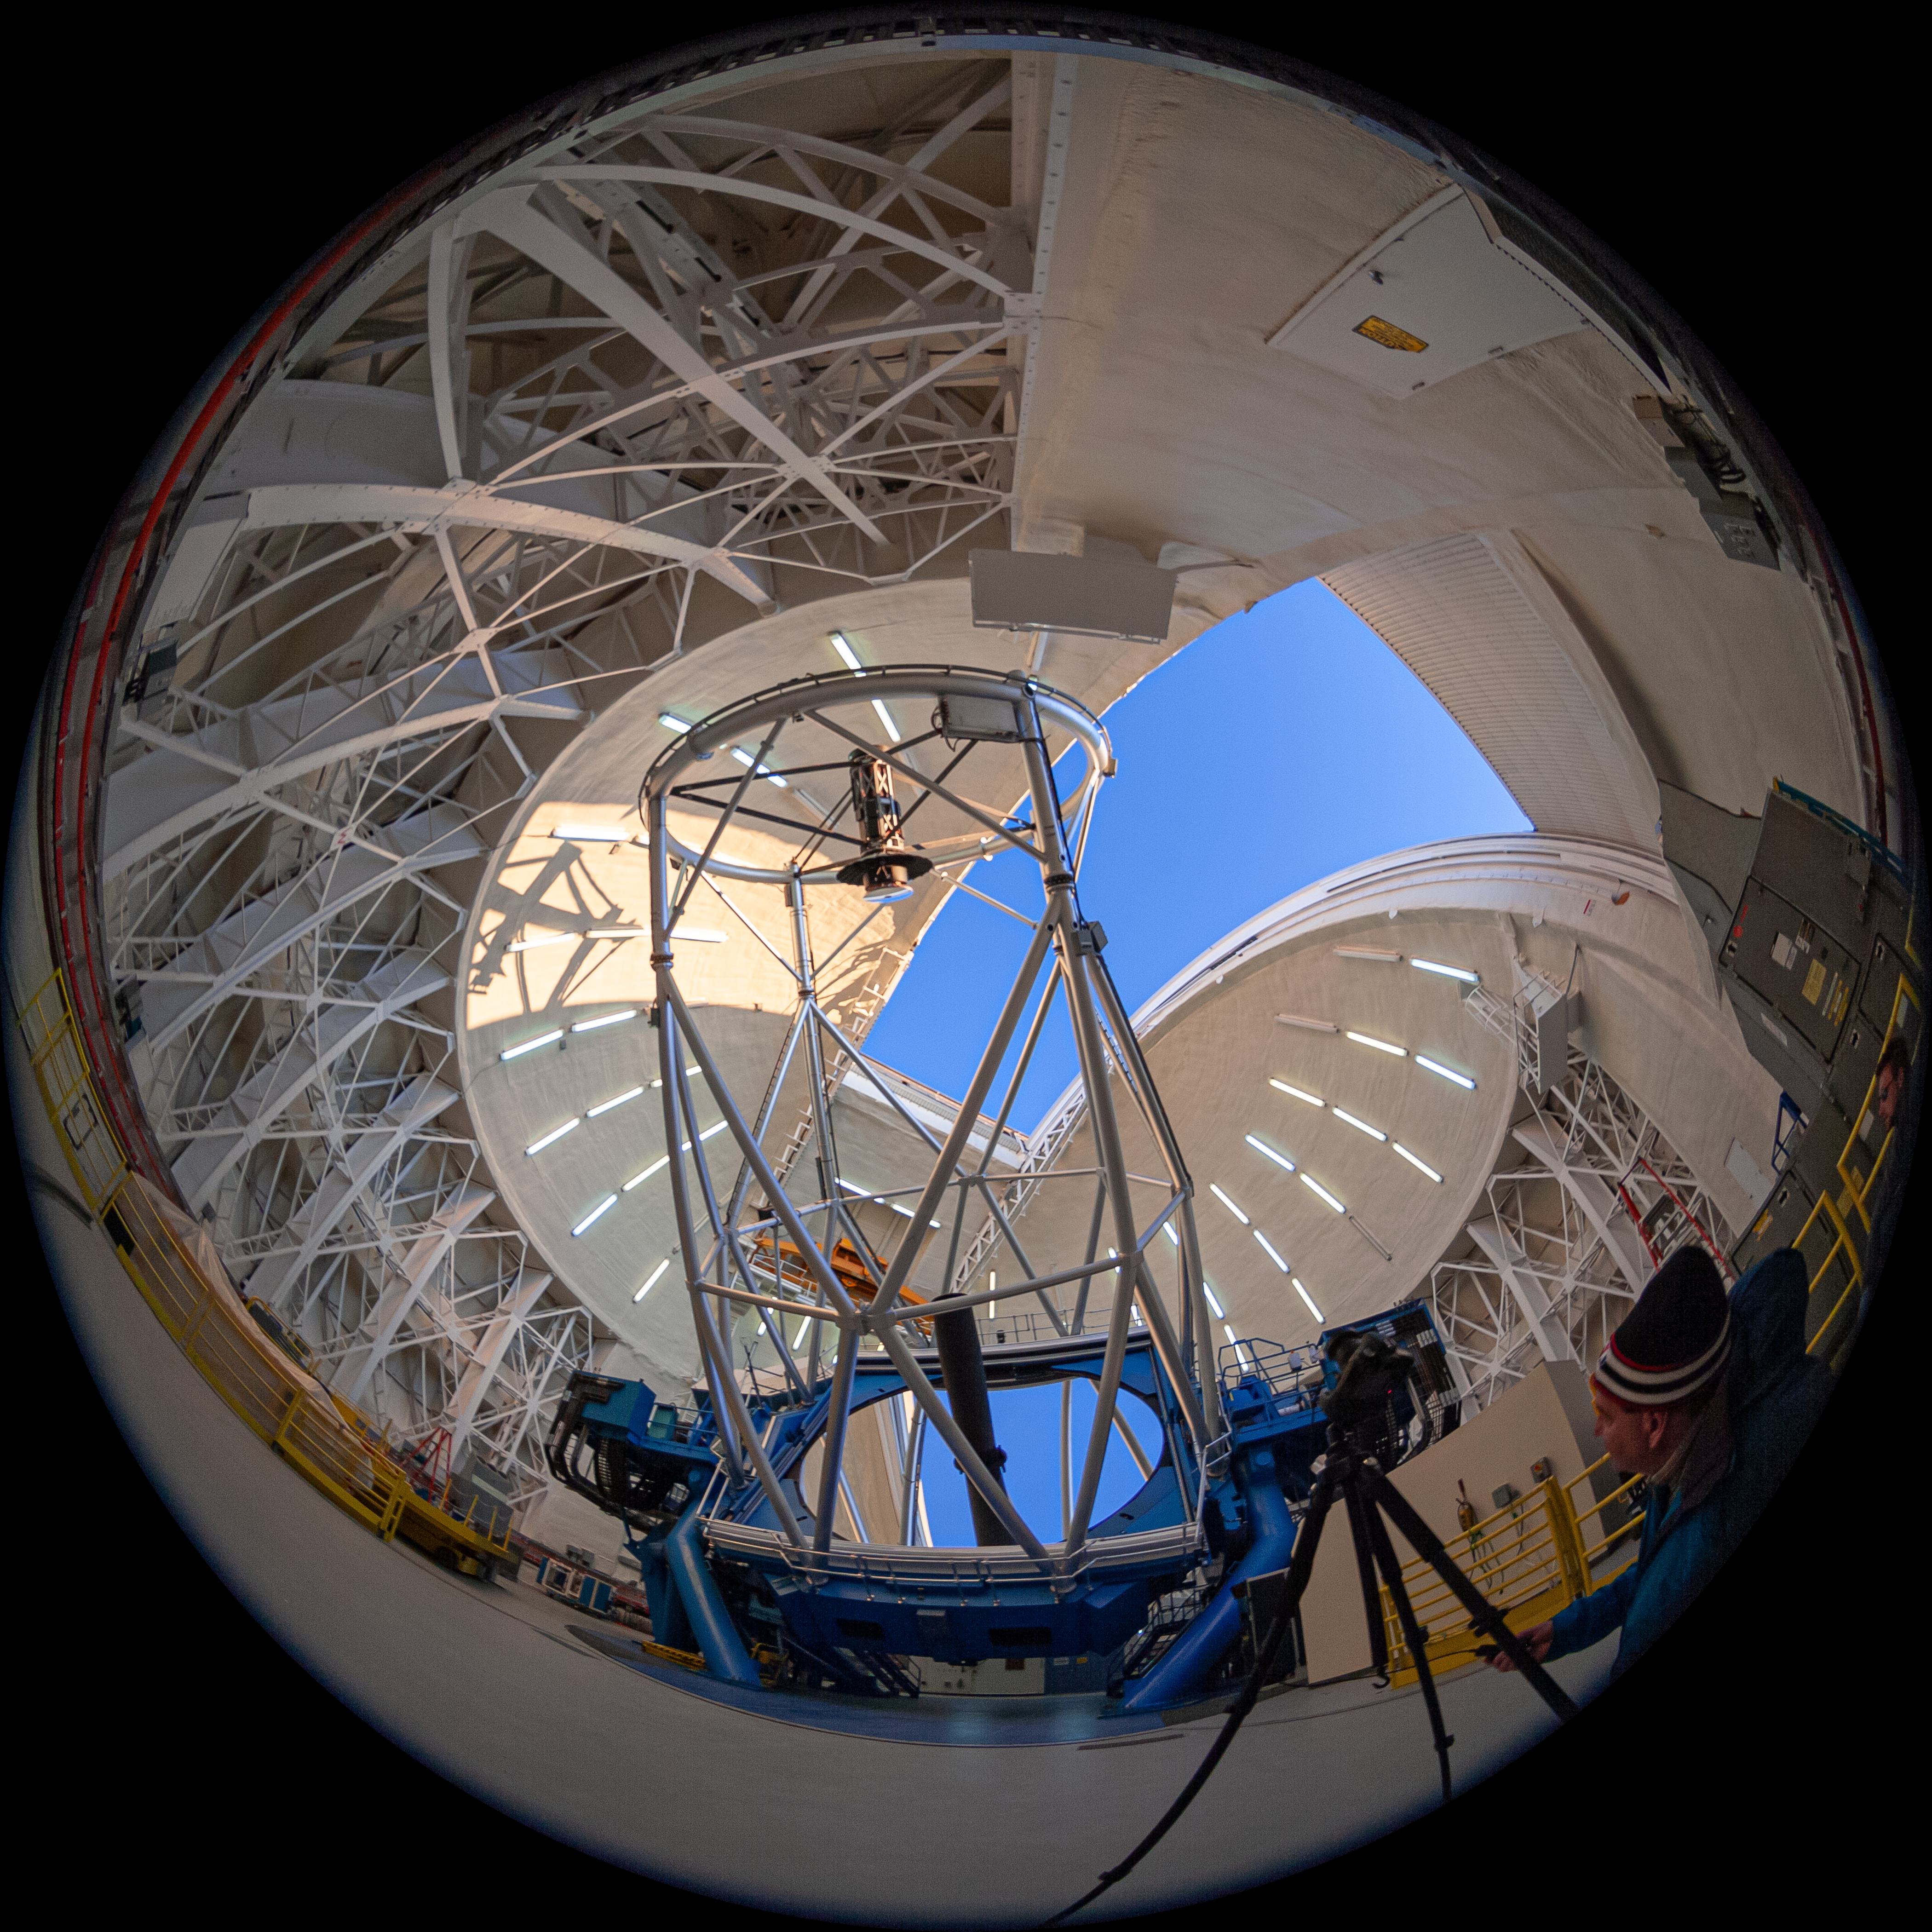

Gemini North telescope

Fulldome view of the Gemini North Frederick C. Gillett Telescope. This image is part of a sequence comprising the 360º virtual tour.

Credit: International Gemini Observatory/NSF NOIRLab/AURA/J. Pollard